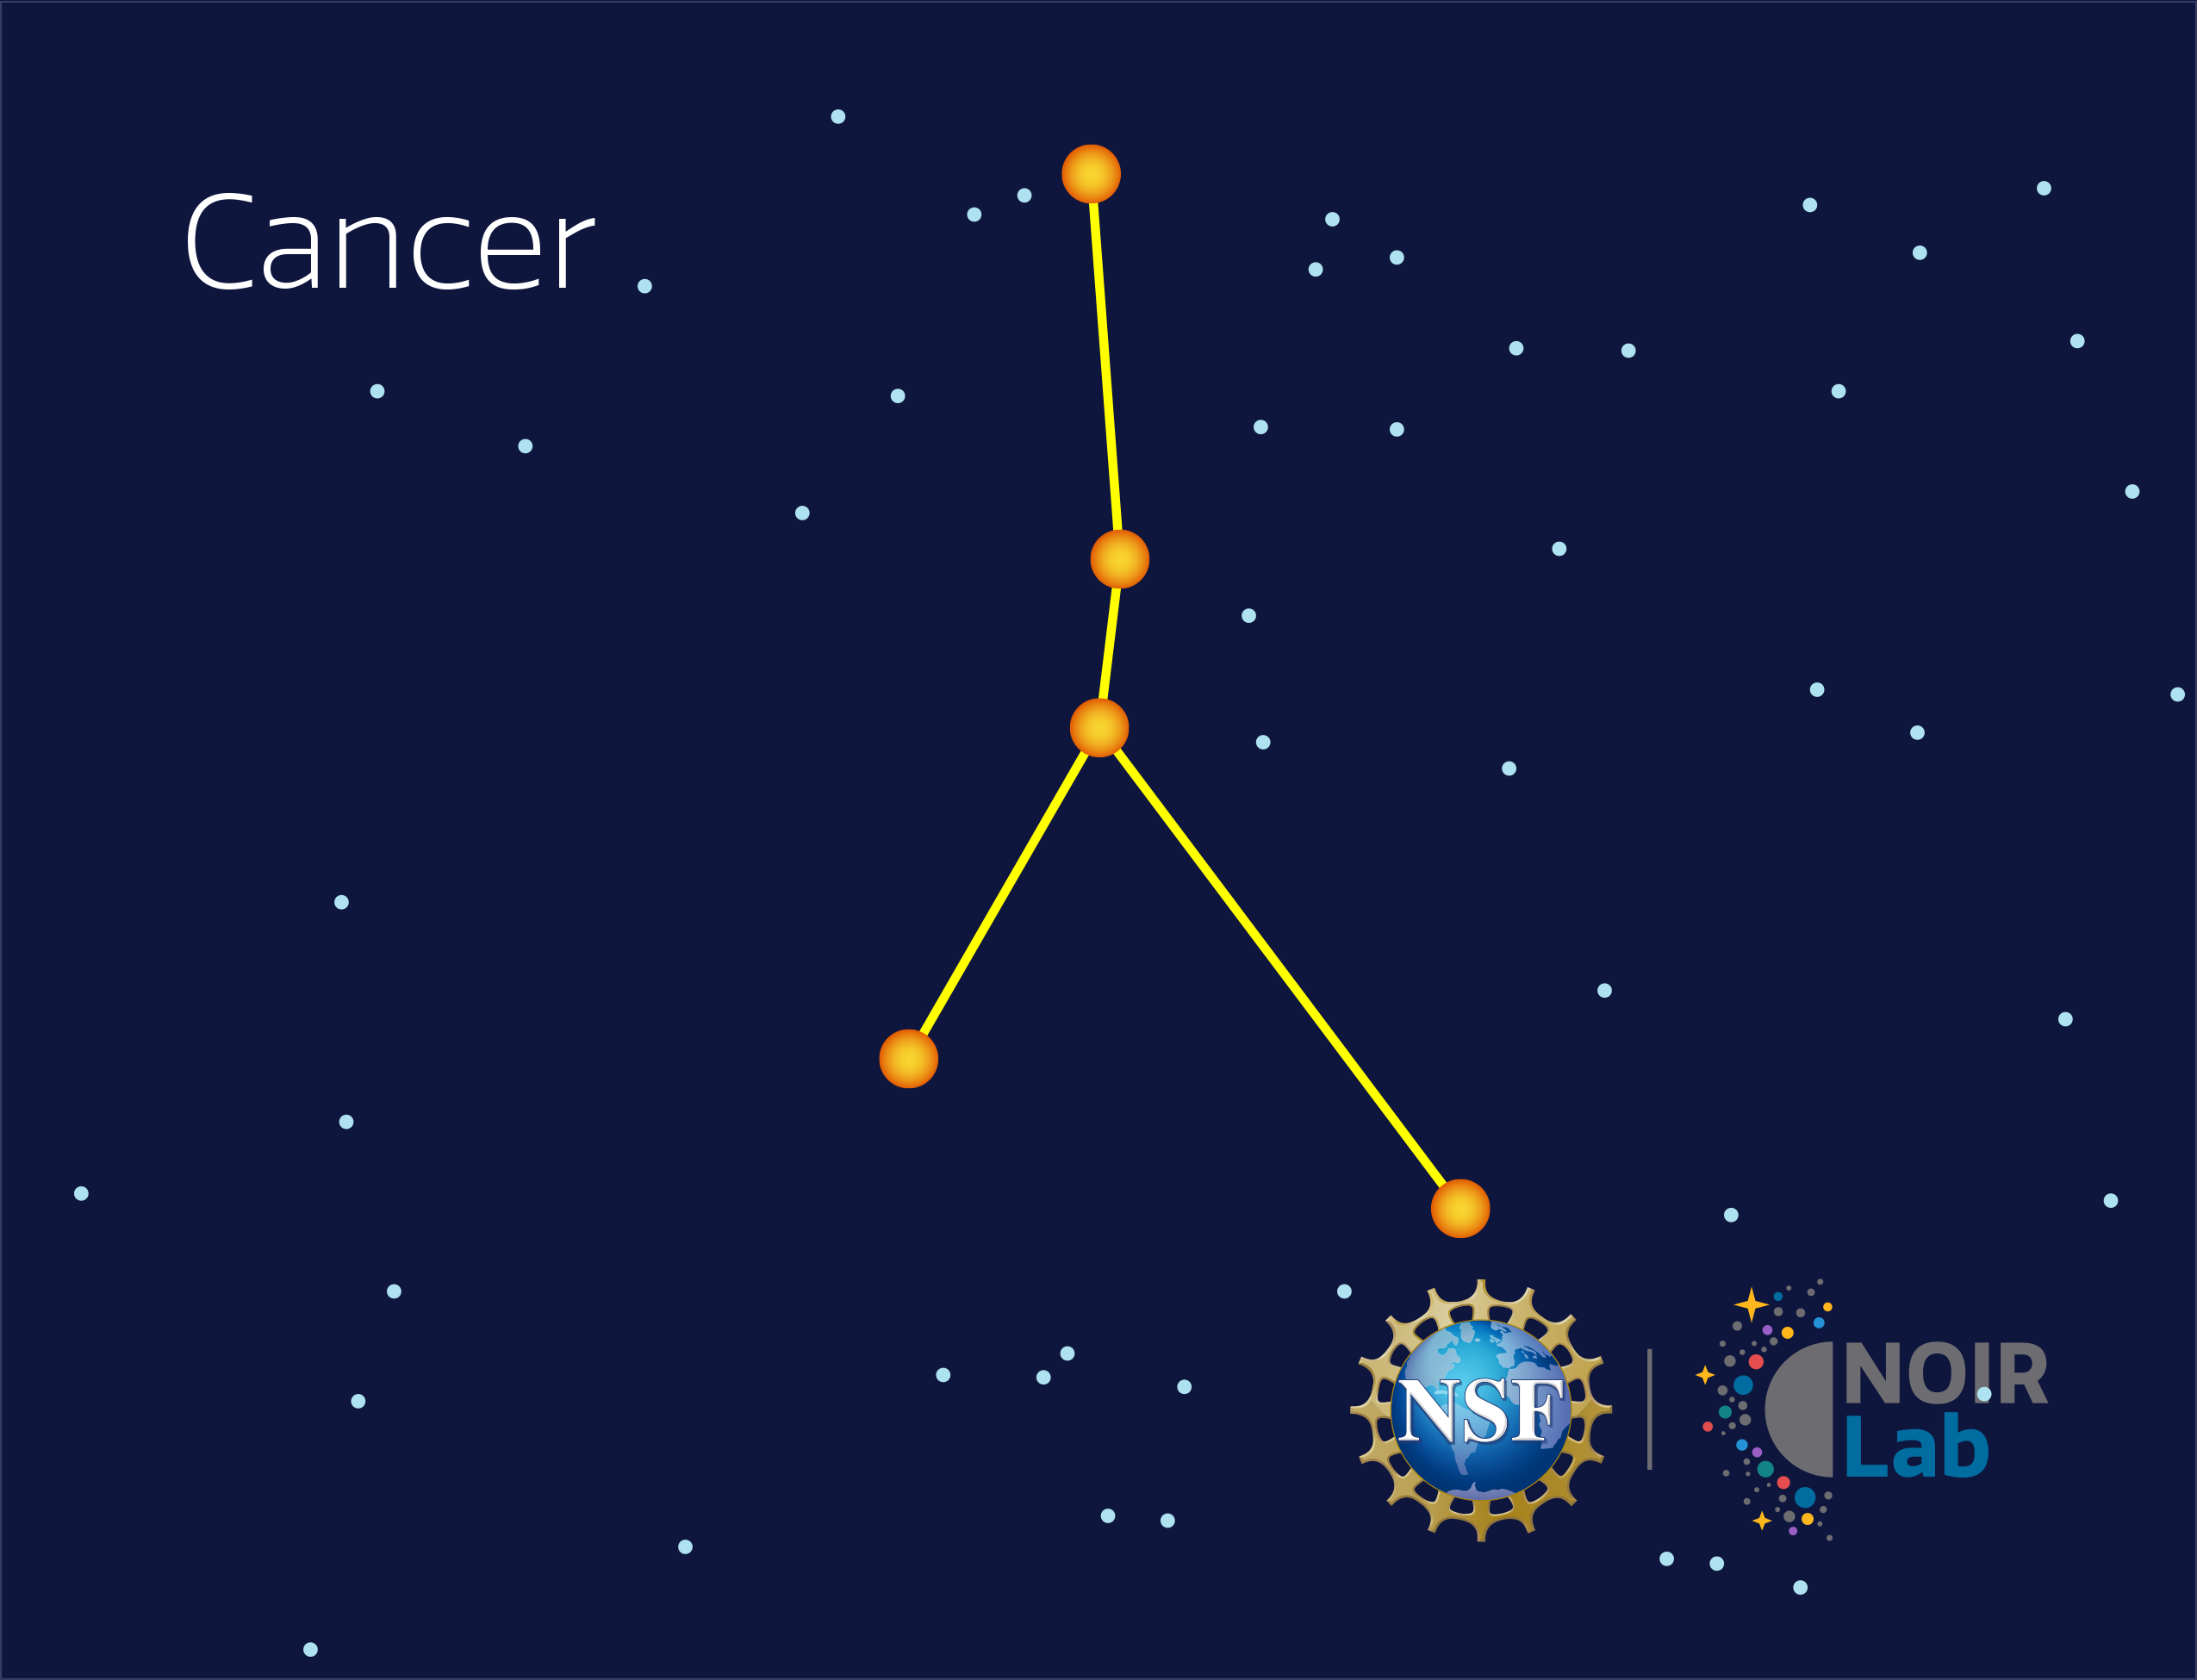

Cancer

Credit: NOIRLab